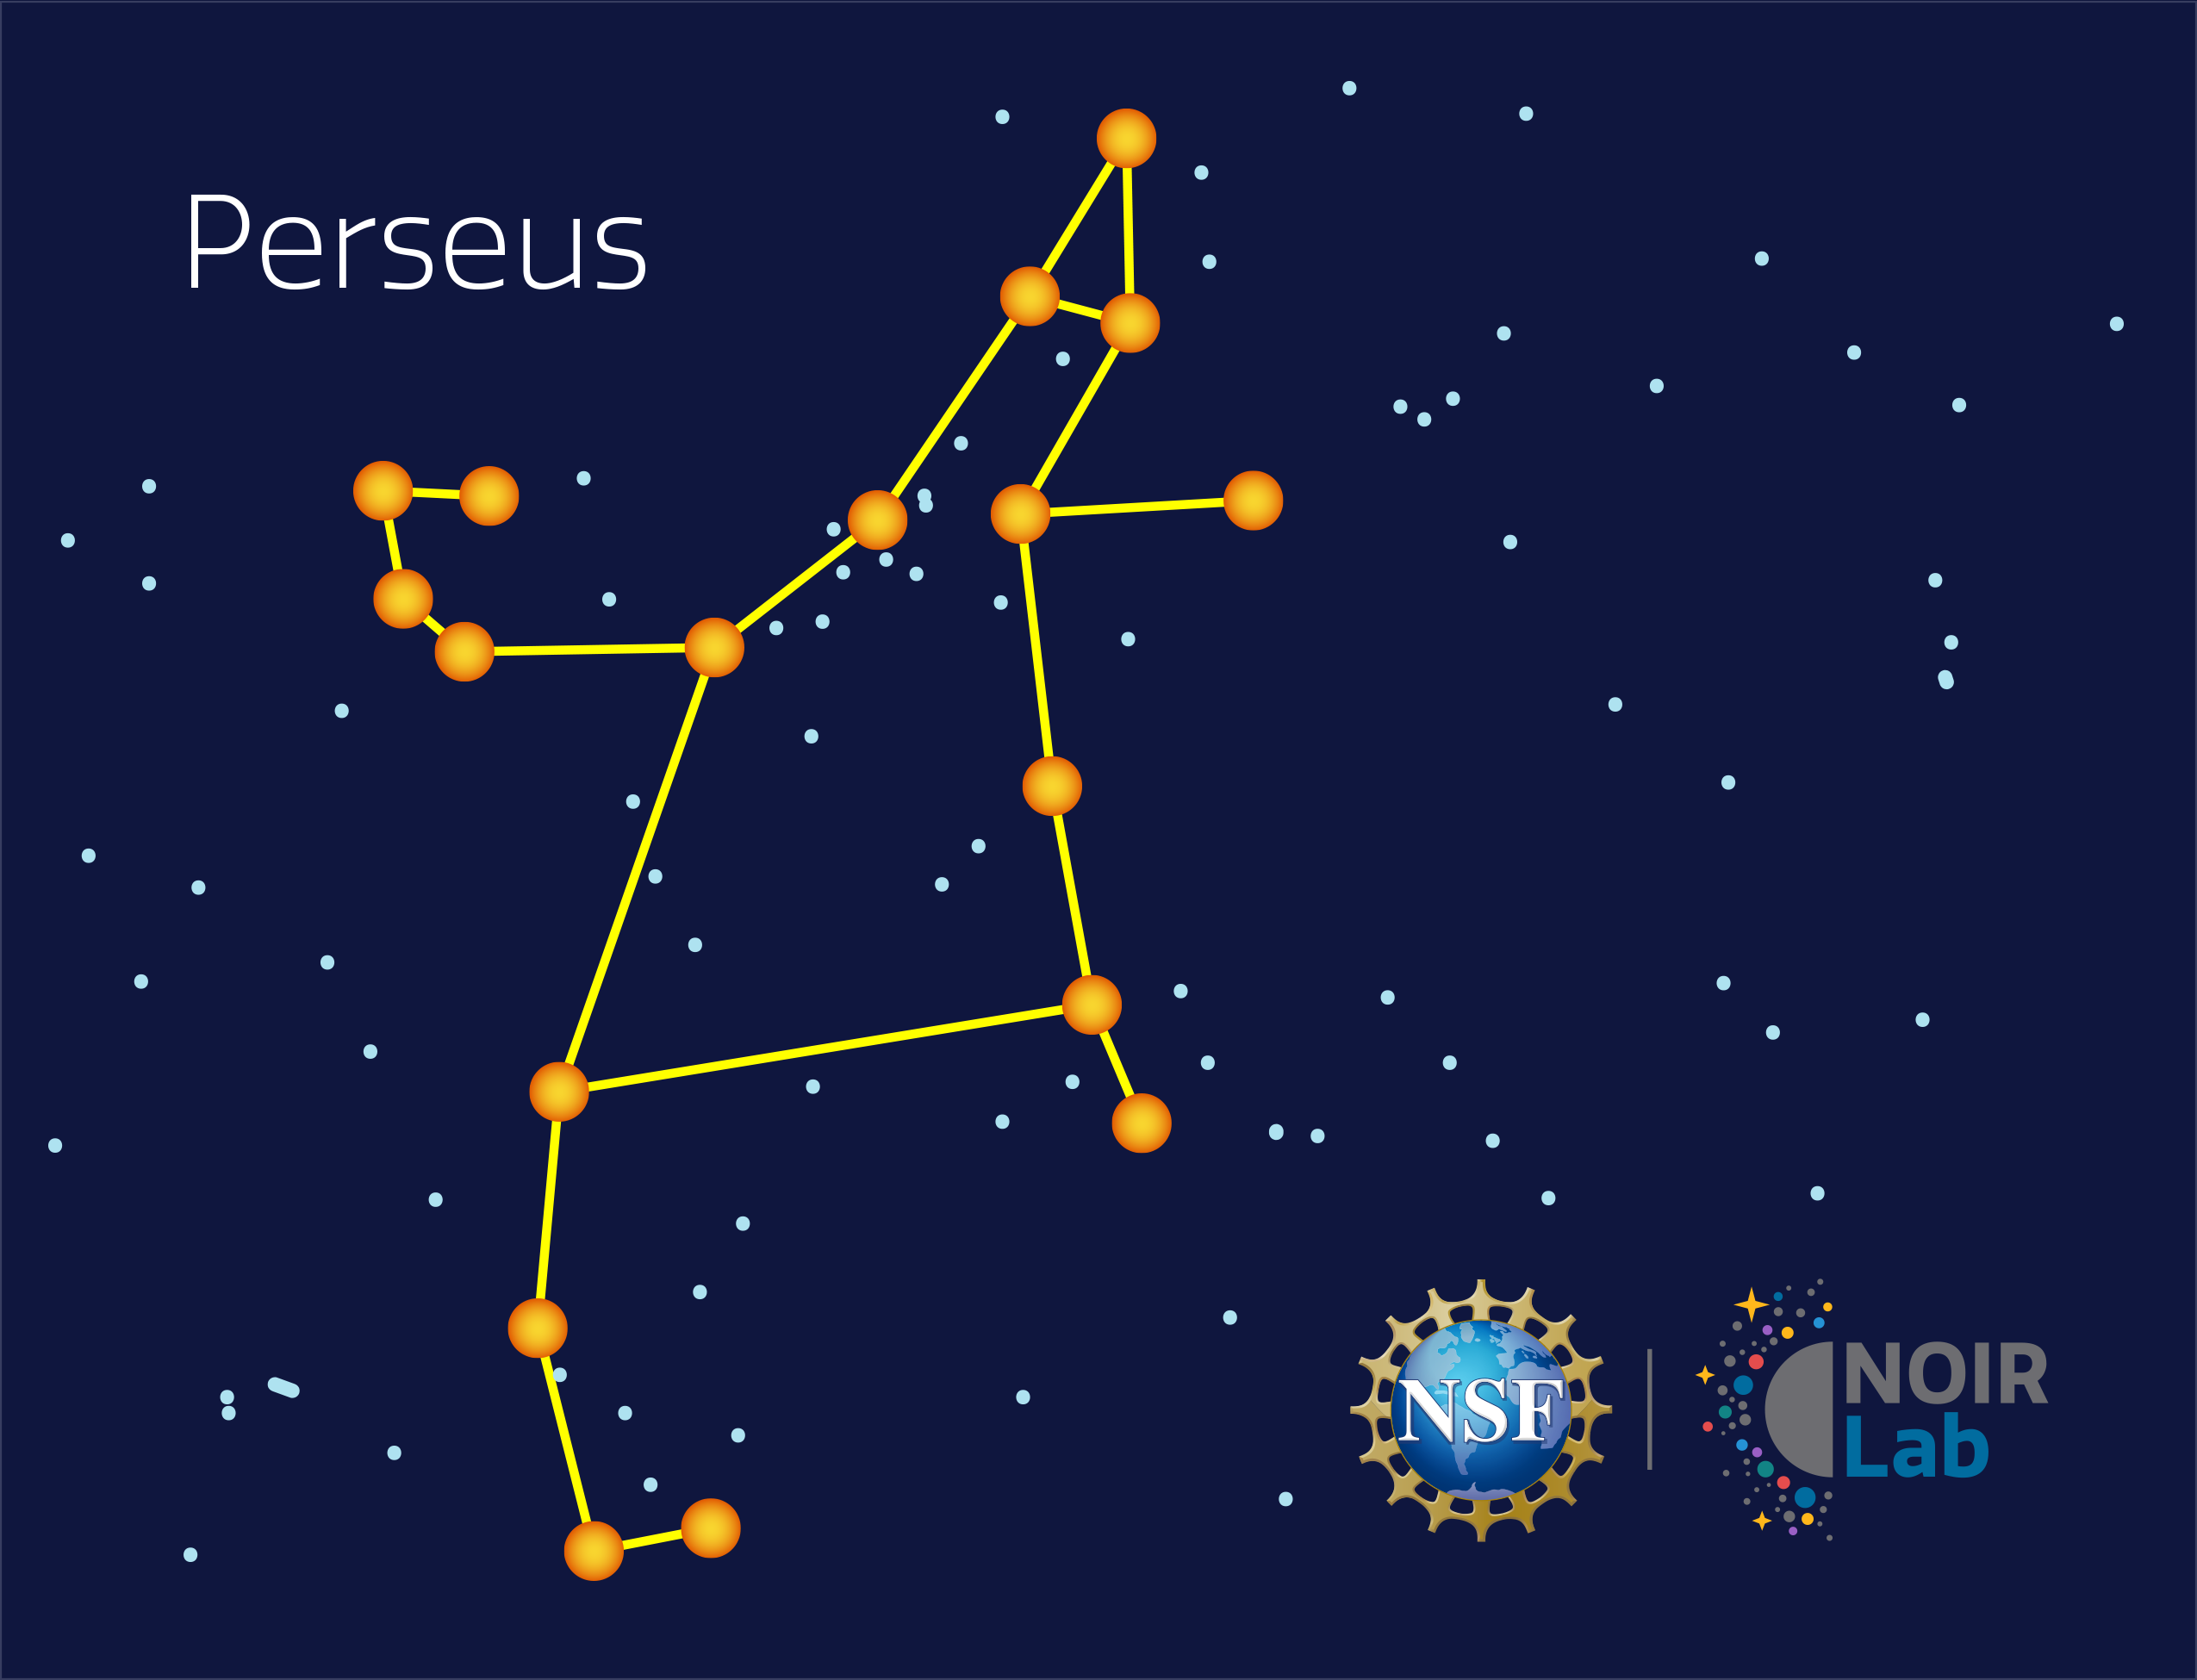

Perseus

Credit: NOIRLab